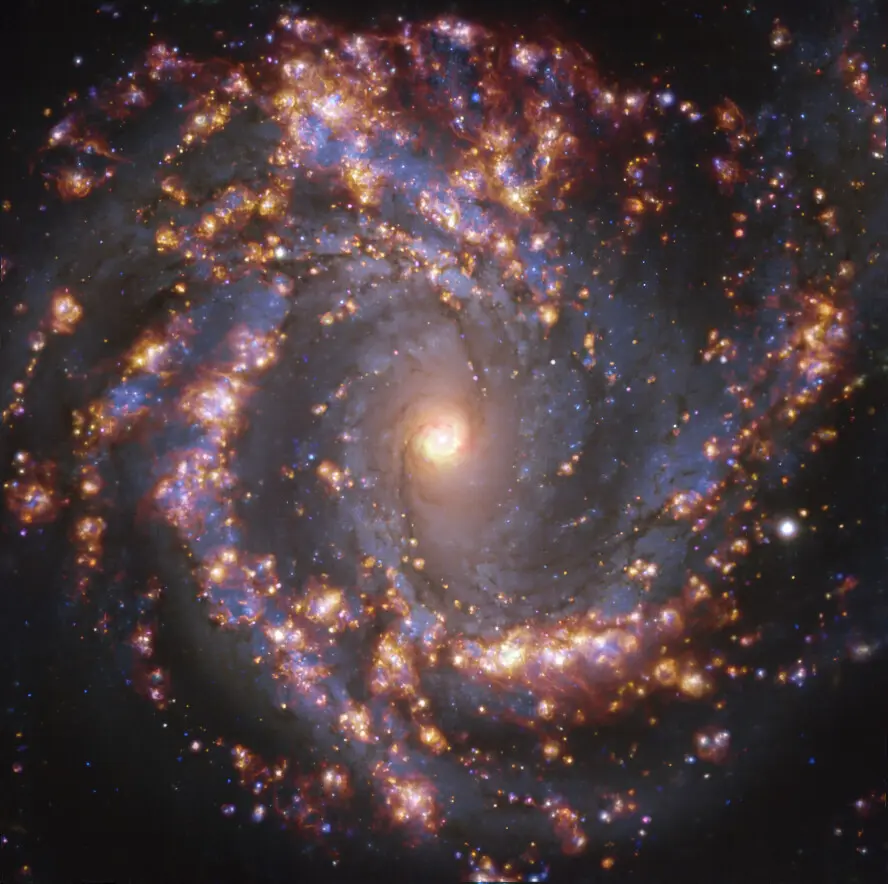

Nearby galaxy NGC 4303

This image, taken by the Multi-Unit Spectroscopic Explorer (MUSE) on ESO’s Very Large Telescope (VLT), shows the nearby galaxy NGC 4303. NGC 4303 is a spiral galaxy, with a bar of stars and gas at its centre, located approximately 55 million light-years from Earth in the constellation Virgo. The image is an overlay of observations conducted at different wavelengths of light to map stellar populations and warm gas. The golden glows mainly correspond to clouds of ionised hydrogen, oxygen and sulphur gas, marking the presence of newly born stars, while the bluish regions in the background reveal the distribution of slightly older stars. The image was taken as part of the Physics at High Angular resolution in Nearby GalaxieS (PHANGS) project, which is making high-resolution observations of nearby galaxies with telescopes operating across the electromagnetic spectrum.

Credit: ESO/PHANGS